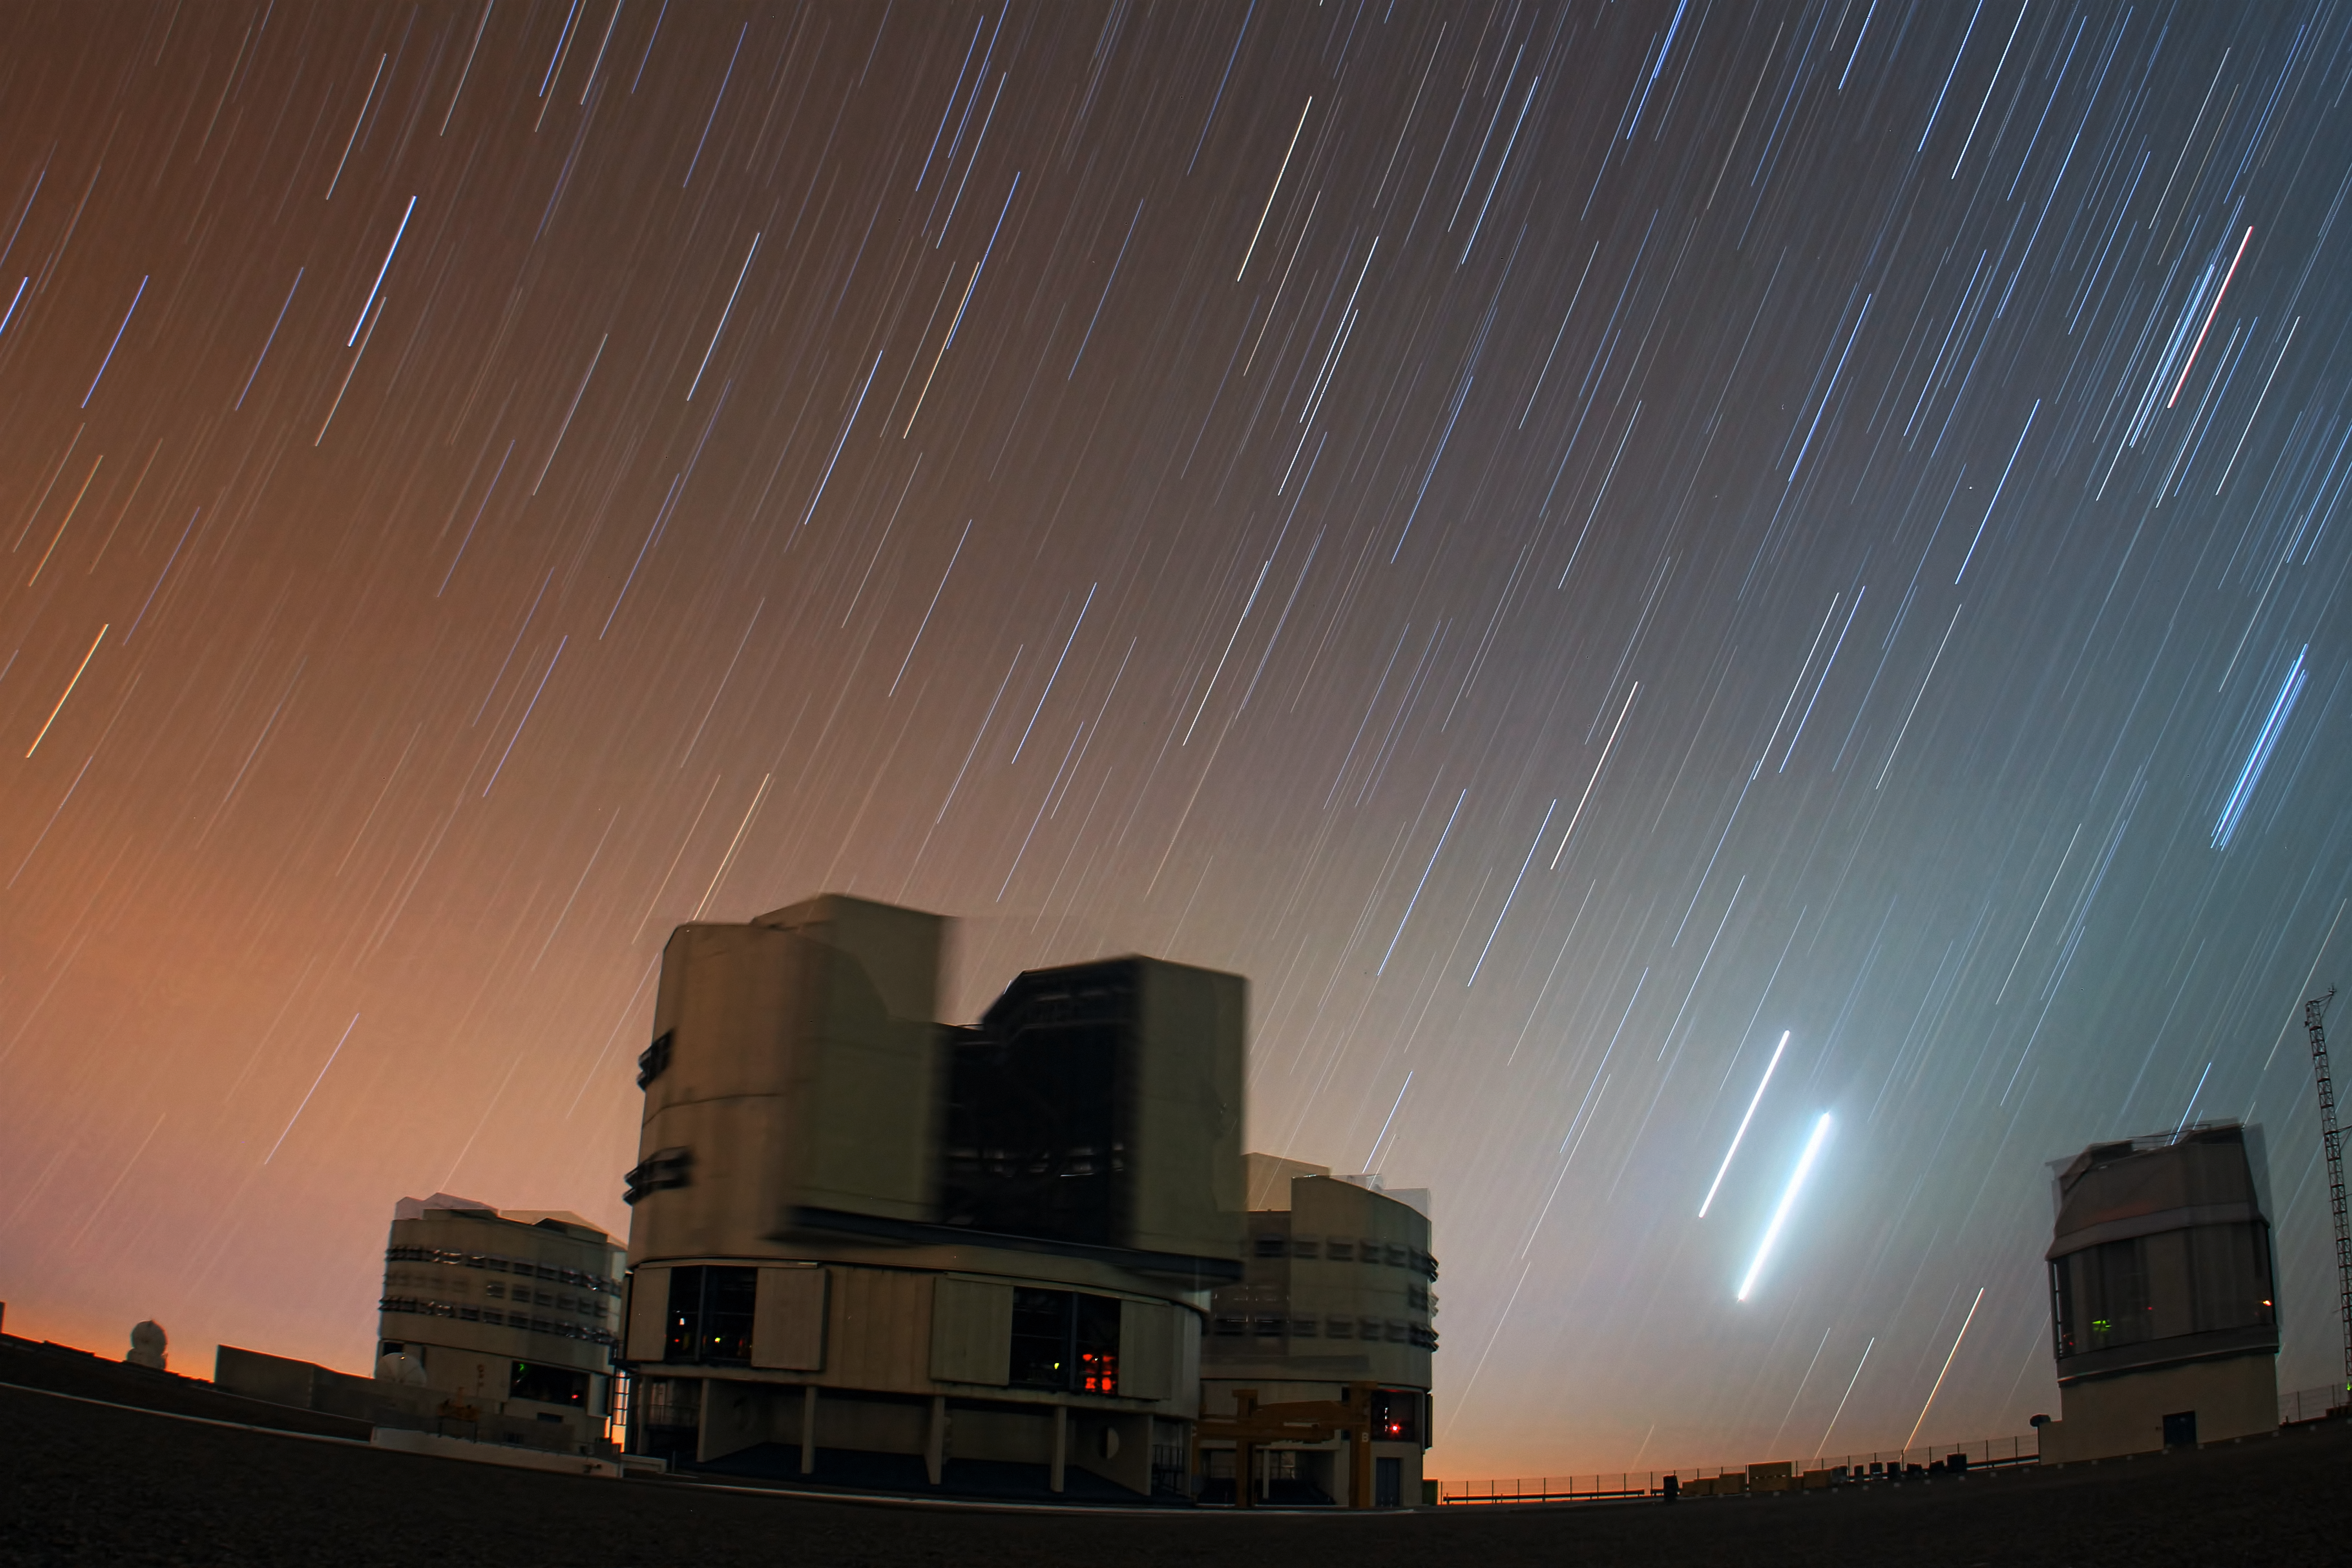

VLT under a Venus-Jupiter conjunction

This image of the Venus Jupiter Conjunction over ESO's Very Large Telescope in April 2012 was taken by Farid Char, one of the ESO Photo Ambassadors.

Credit: ESO/F. Char